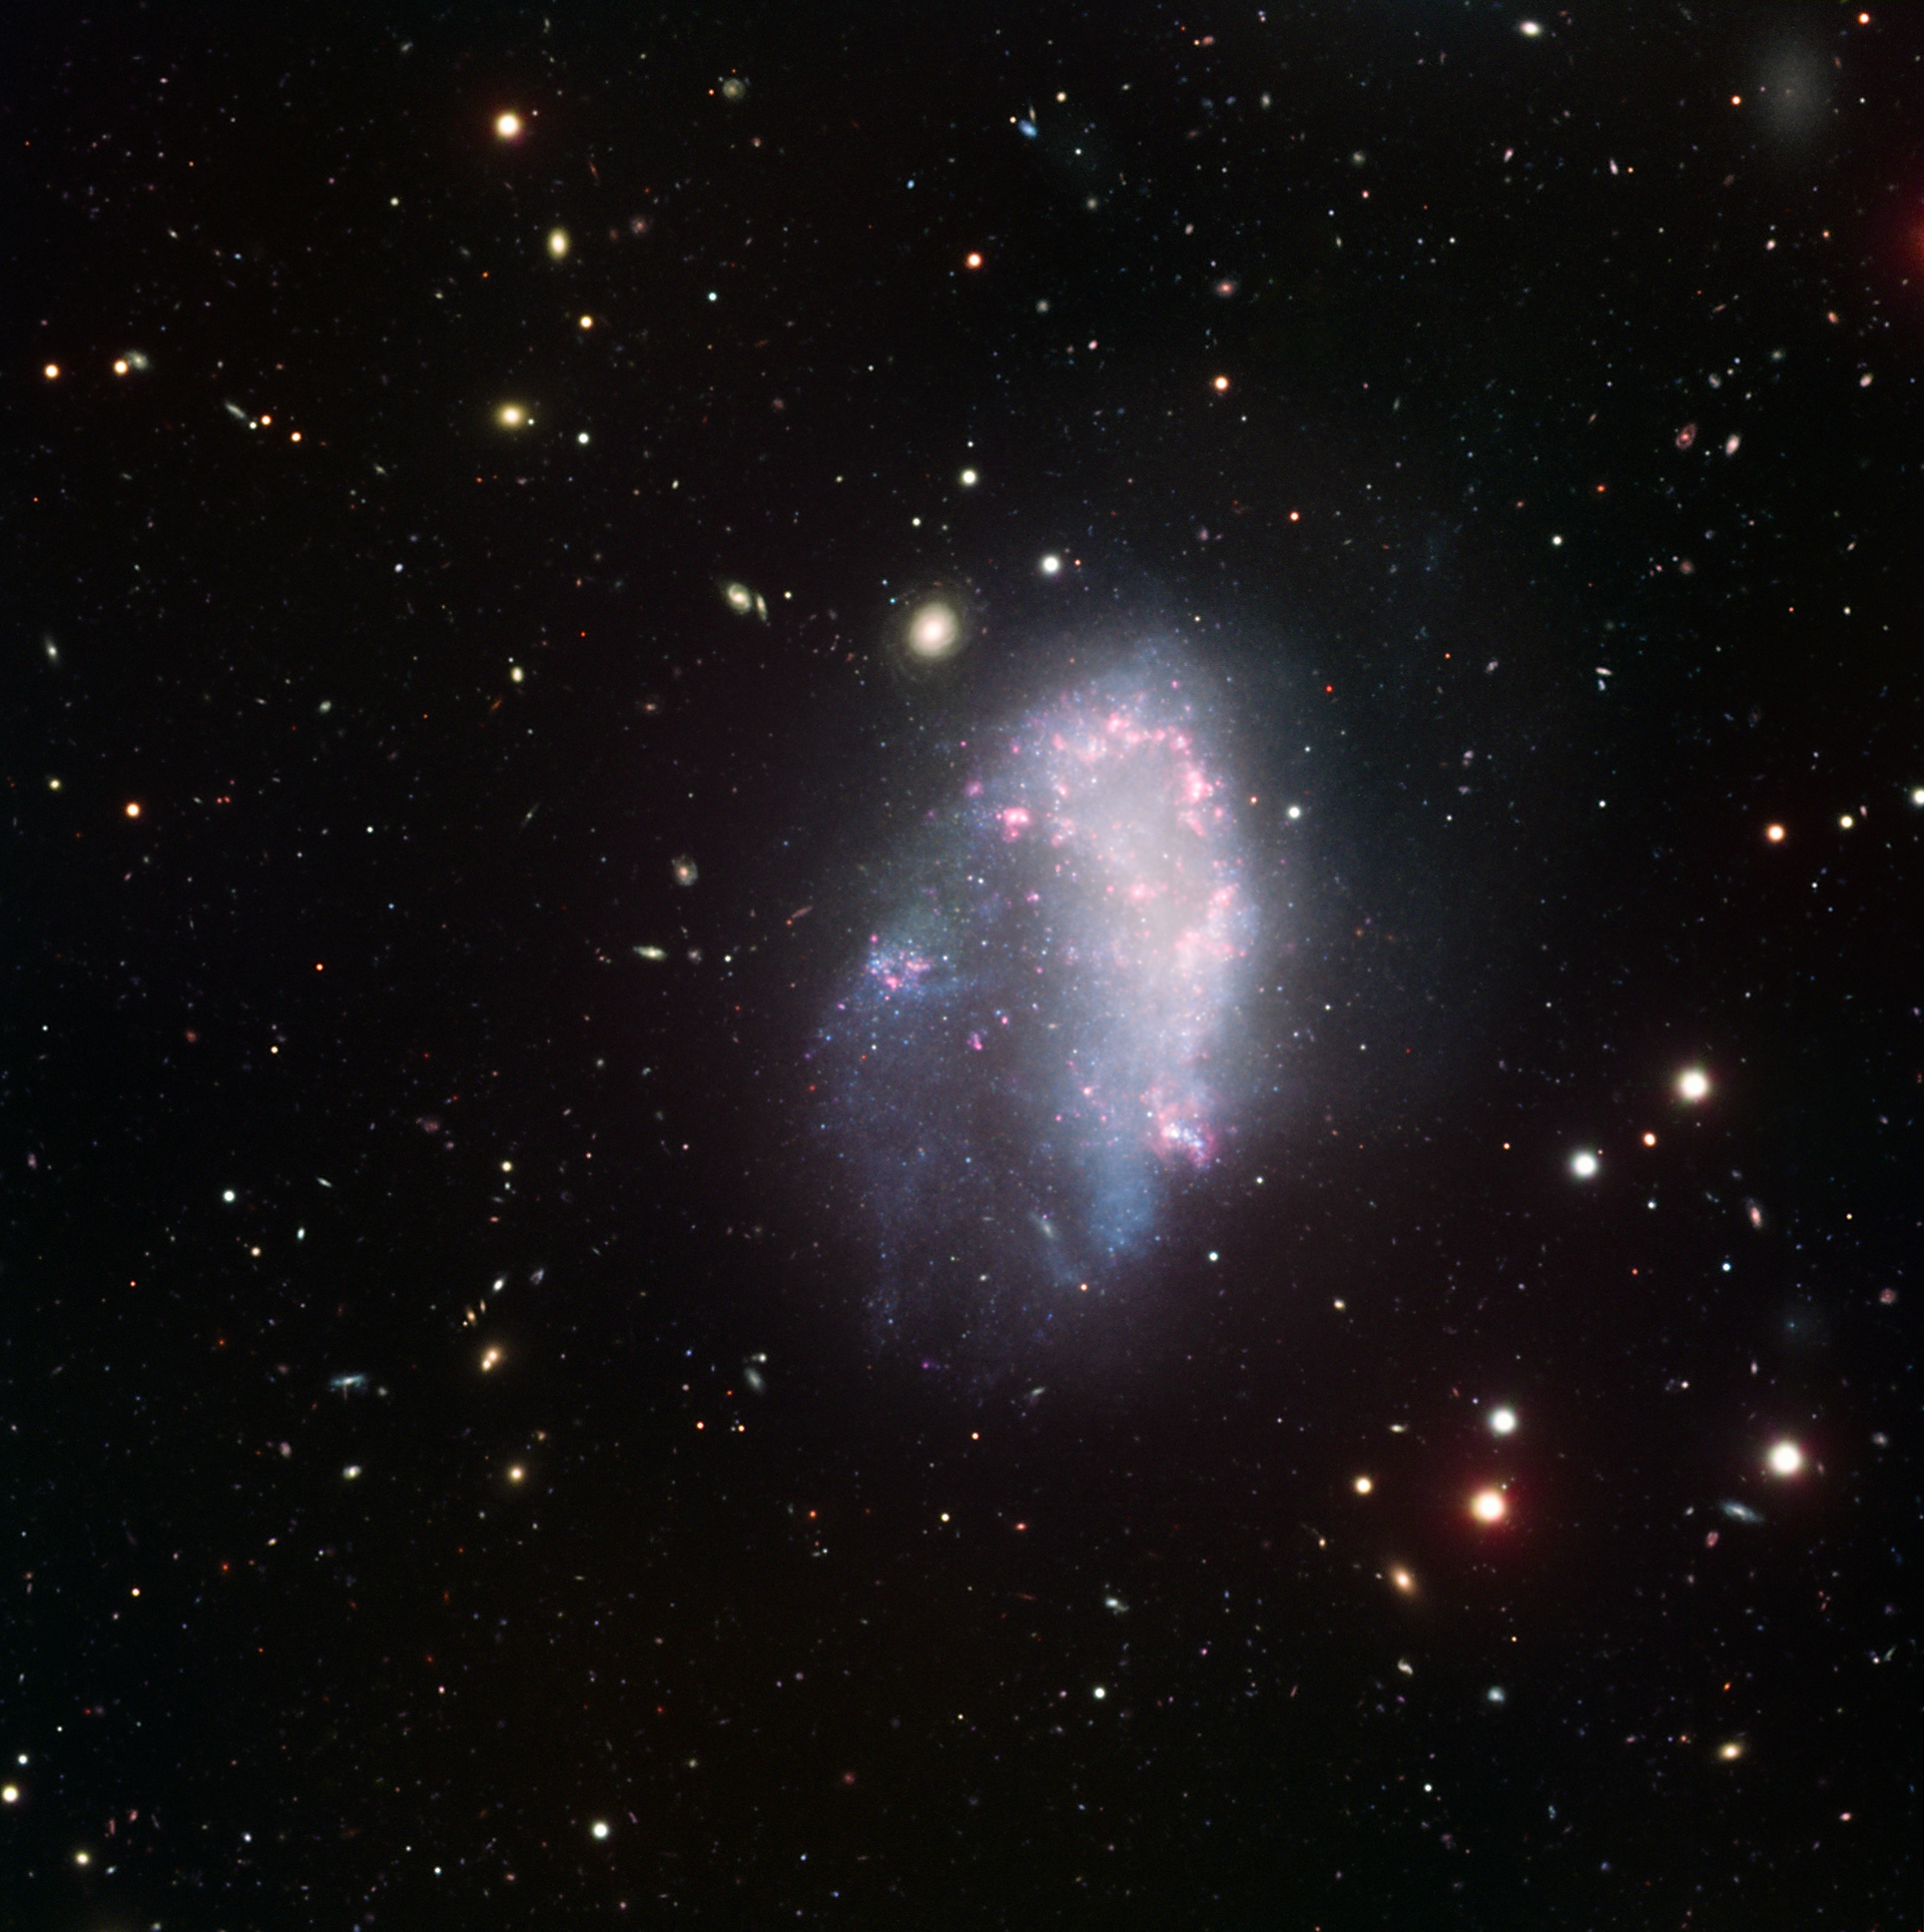

A dwarf in the Fornax cluster

In this dazzling image, the galaxy NGC 1427A is seen as it travels through the Fornax cluster of galaxies, to which it belongs. NGC 1427A is an example of a dwarf irregular galaxy, a type of galaxy that is significantly less bright than regular galaxies and characterised by a peculiar shape. In this particular case, the shape of the galaxy has been forged by its rapid, upwards motion through the cluster: with a speed of two million kilometres per hour relative to the cluster, NCG 1427A is being torn apart and will eventually be disrupted.

The interaction with the Fornax cluster has led to the birth of many stars, seen here as a boomerang-shaped region of young, glowing stars in the galaxy. NGC 1427A exhibits a striking resemblance to one of our galactic neighbours, the Large Magellanic Cloud, which has undergone similar episodes of star formation, triggered by its interaction with the Milky Way.

This image has been obtained using the FORS instrument mounted on one of the 8.2-metre telescopes of ESO’s Very Large Telescope on top of Cerro Paranal, Chile. It combines data acquired through four broadband filters (U, B, V, I) and a narrowband one (H-alpha).

North is on the left and West is up. The field of view is 7 arcminutes.

Credit: ESO